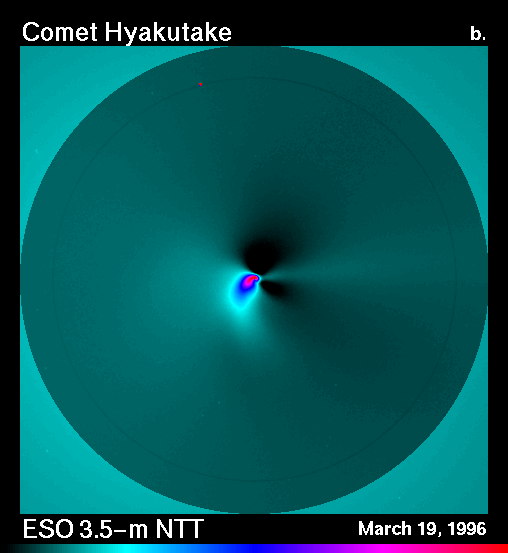

The inner coma of comet Hyakutake

The most recent ESO observations of bright Comet Hyakutake have shown rapid changes in the innermost coma, within a few hundred kilometres from the cometary nucleus. This result has only become possible because of the unusual combination of a bright comet being near the Earth, together with the excellent imaging quality of the ESO 3.5-metre New Technology Telescope (NTT).

For the further analysis, a comparison (with the image eso9623a) was made of a series of 12 R-frames each, obtained with a 30-min interval.

The field shown in this image is 60 x 60 arcsec, i.e. about 10,000 km square at the distance of the comet. The image taken on 19 March 1996.

Credit: ESO